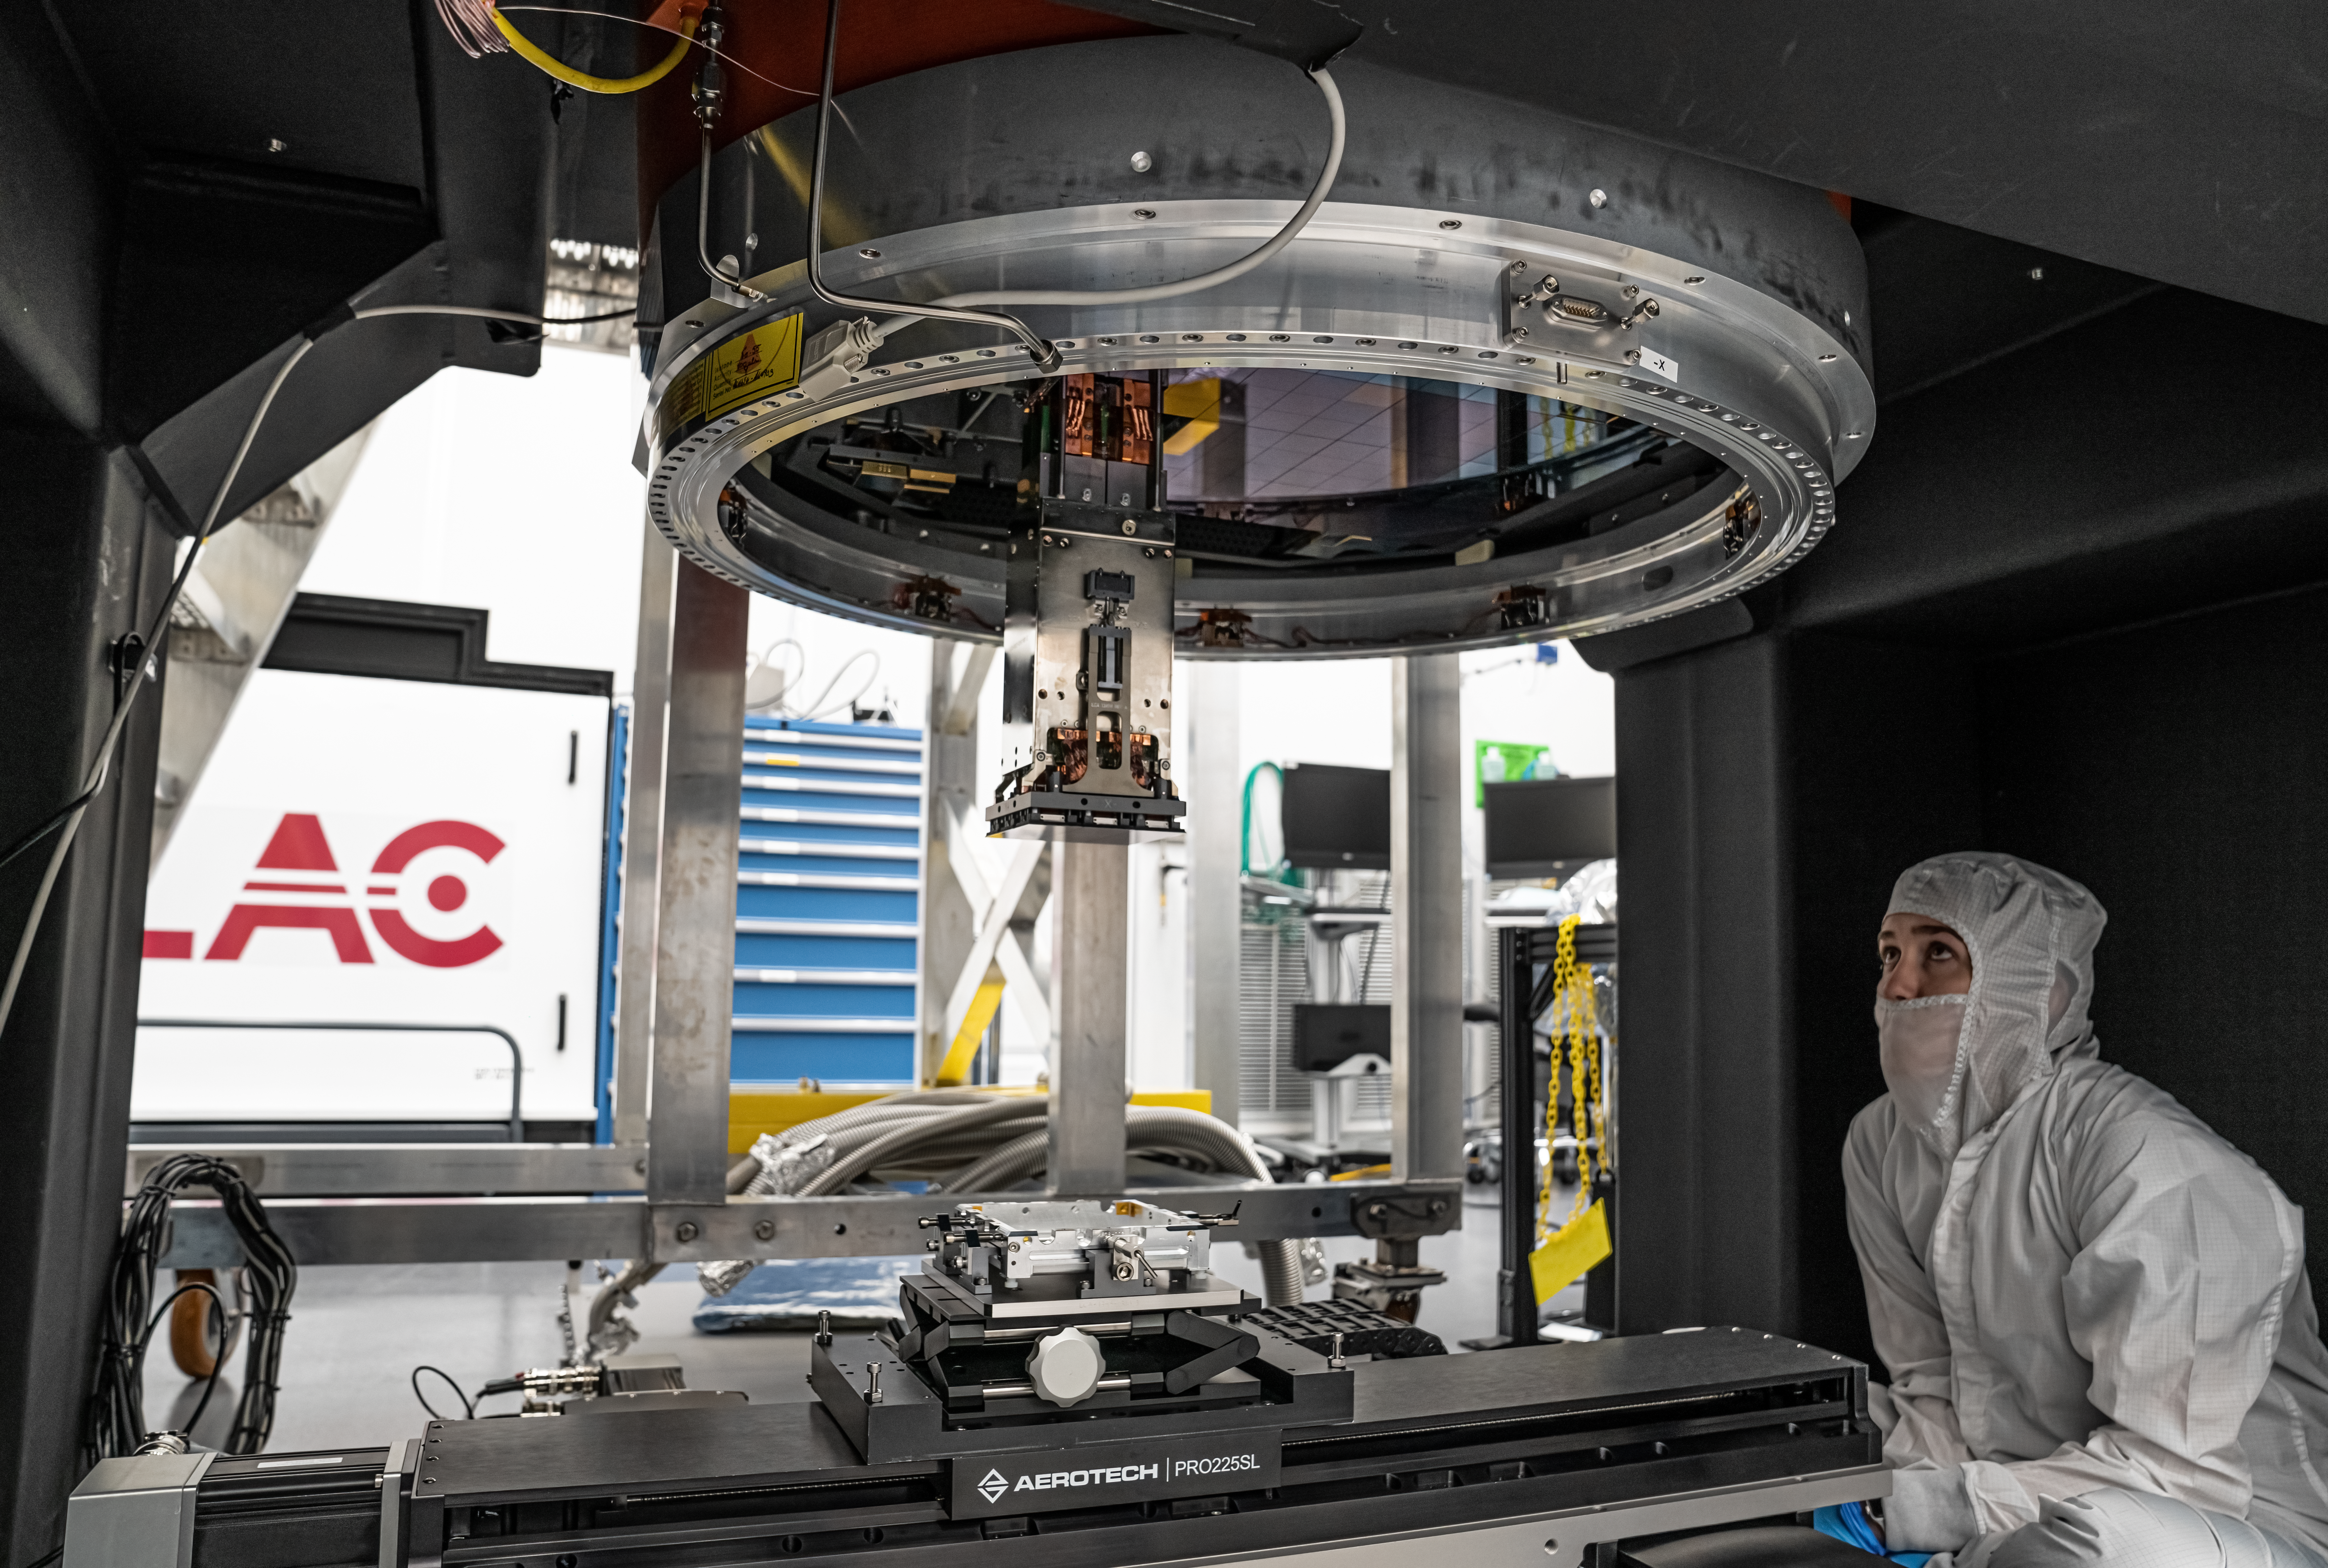

Vera C. Rubin Observatory LSST Camera Focal Plane Build 095

Mechanical Engineer Hannah Pollek carefully watches the installation of the 14th RTM. The 14th RTM to be installed was a particularly challenging installation which required a couple stops and conferences to discuss solutions before finally succeeding.

Credit: Jacqueline Orrell/SLAC National Accelerator Laboratory